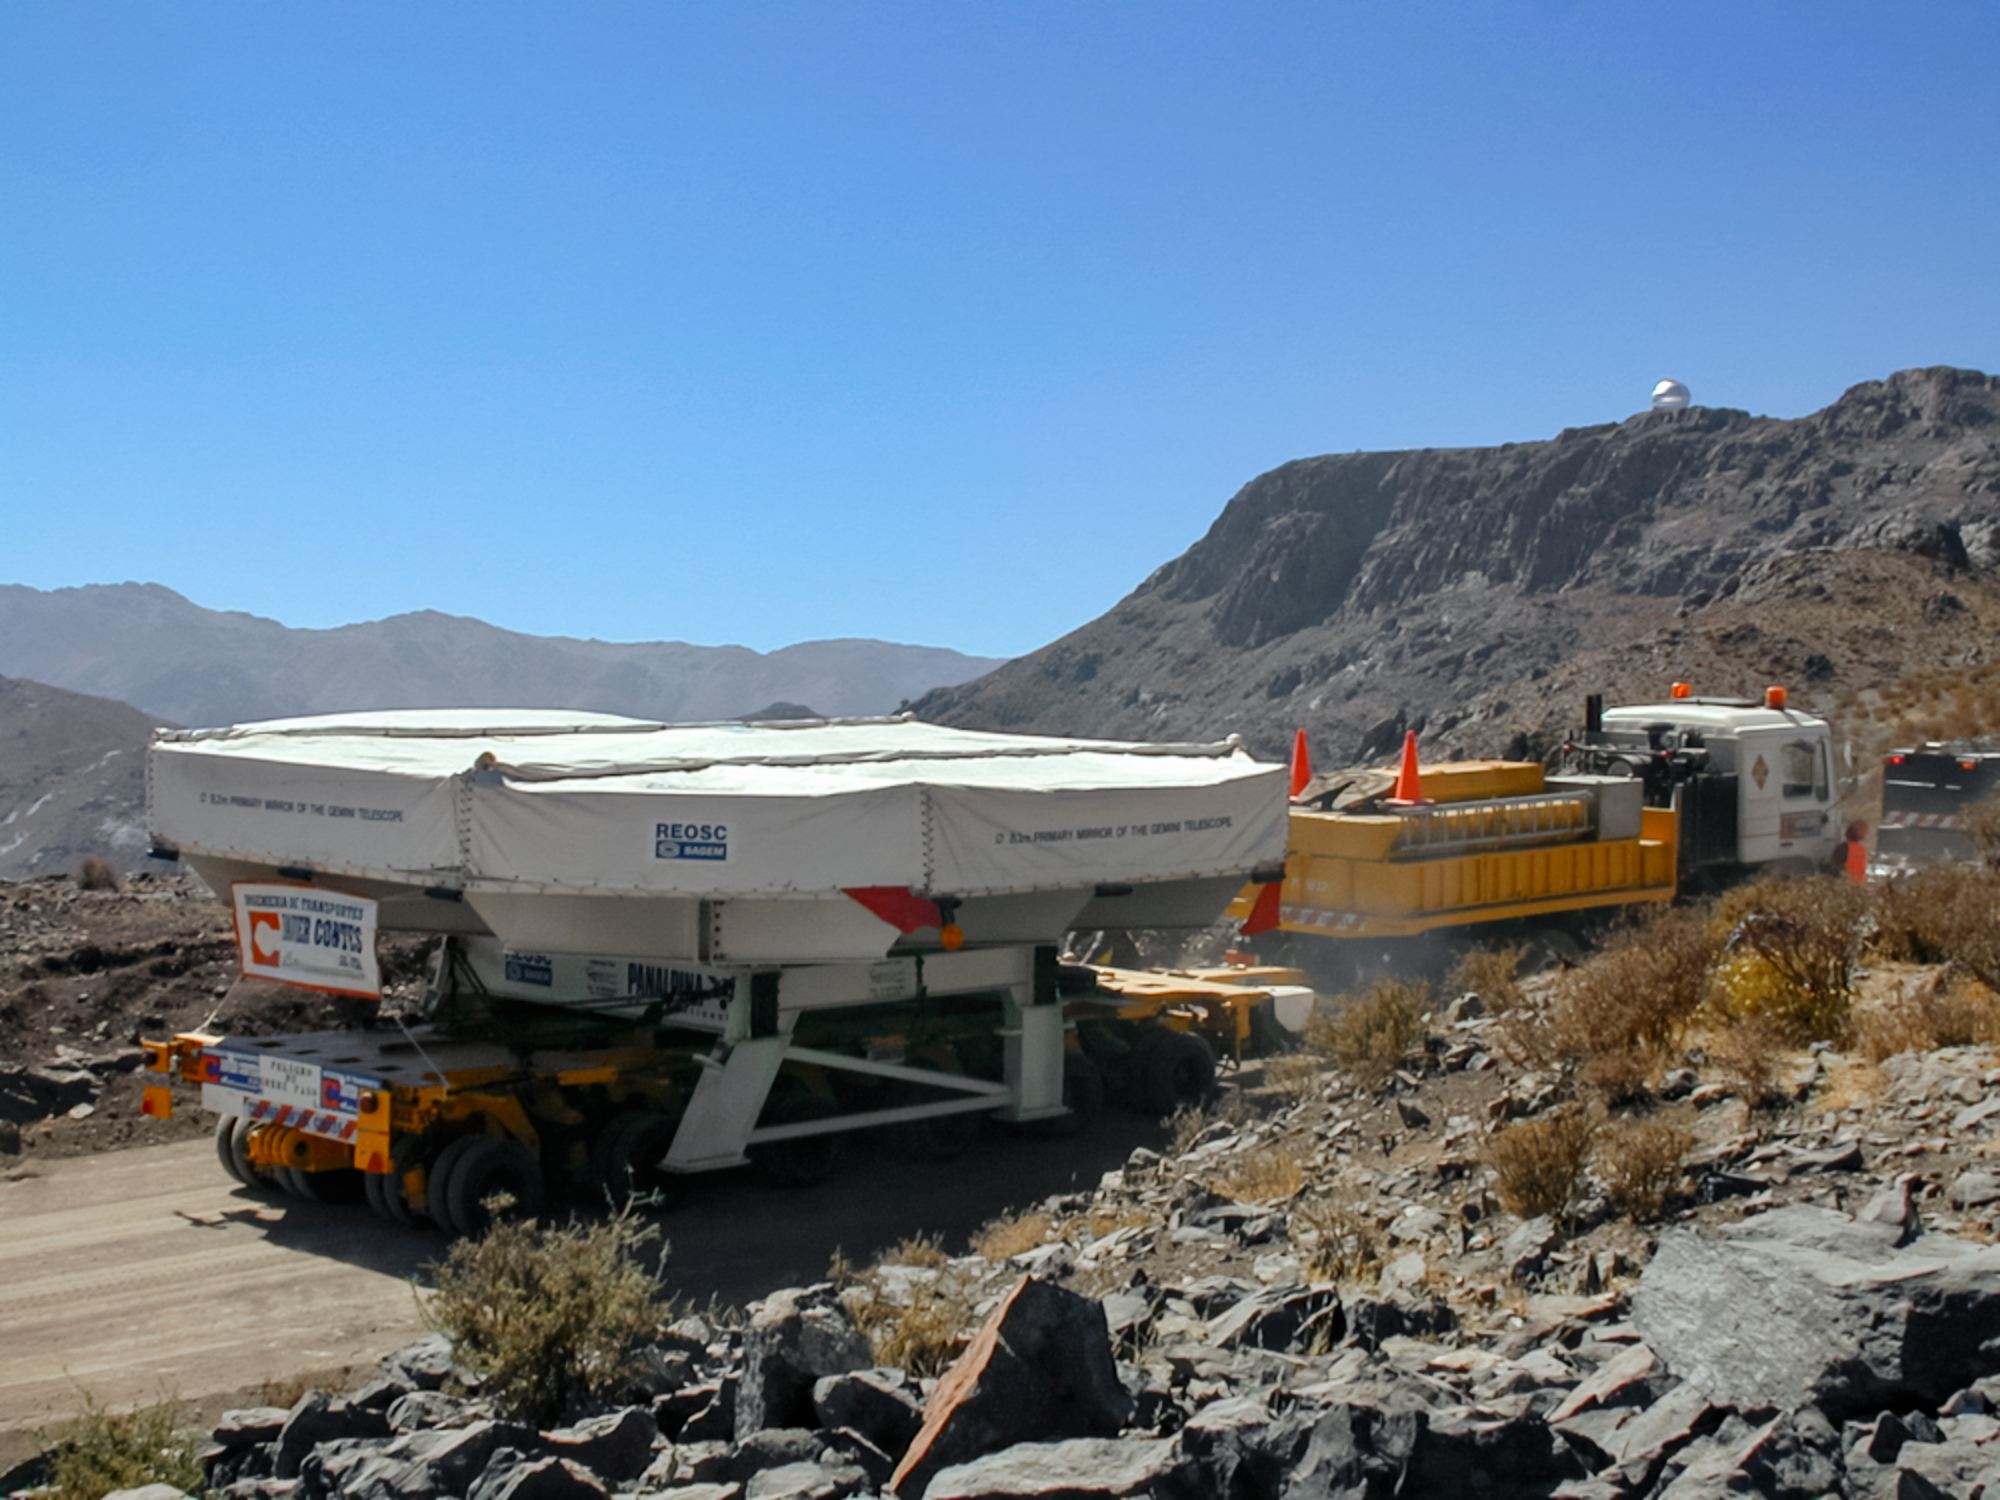

Gemini South Mirror Transportation

The 8.4-meter-wide Gemini South mirror travels to the top of Cerro Pachón for installation in 2000.

Credit: International Gemini Observatory/NOIRLab/NSF/AURA